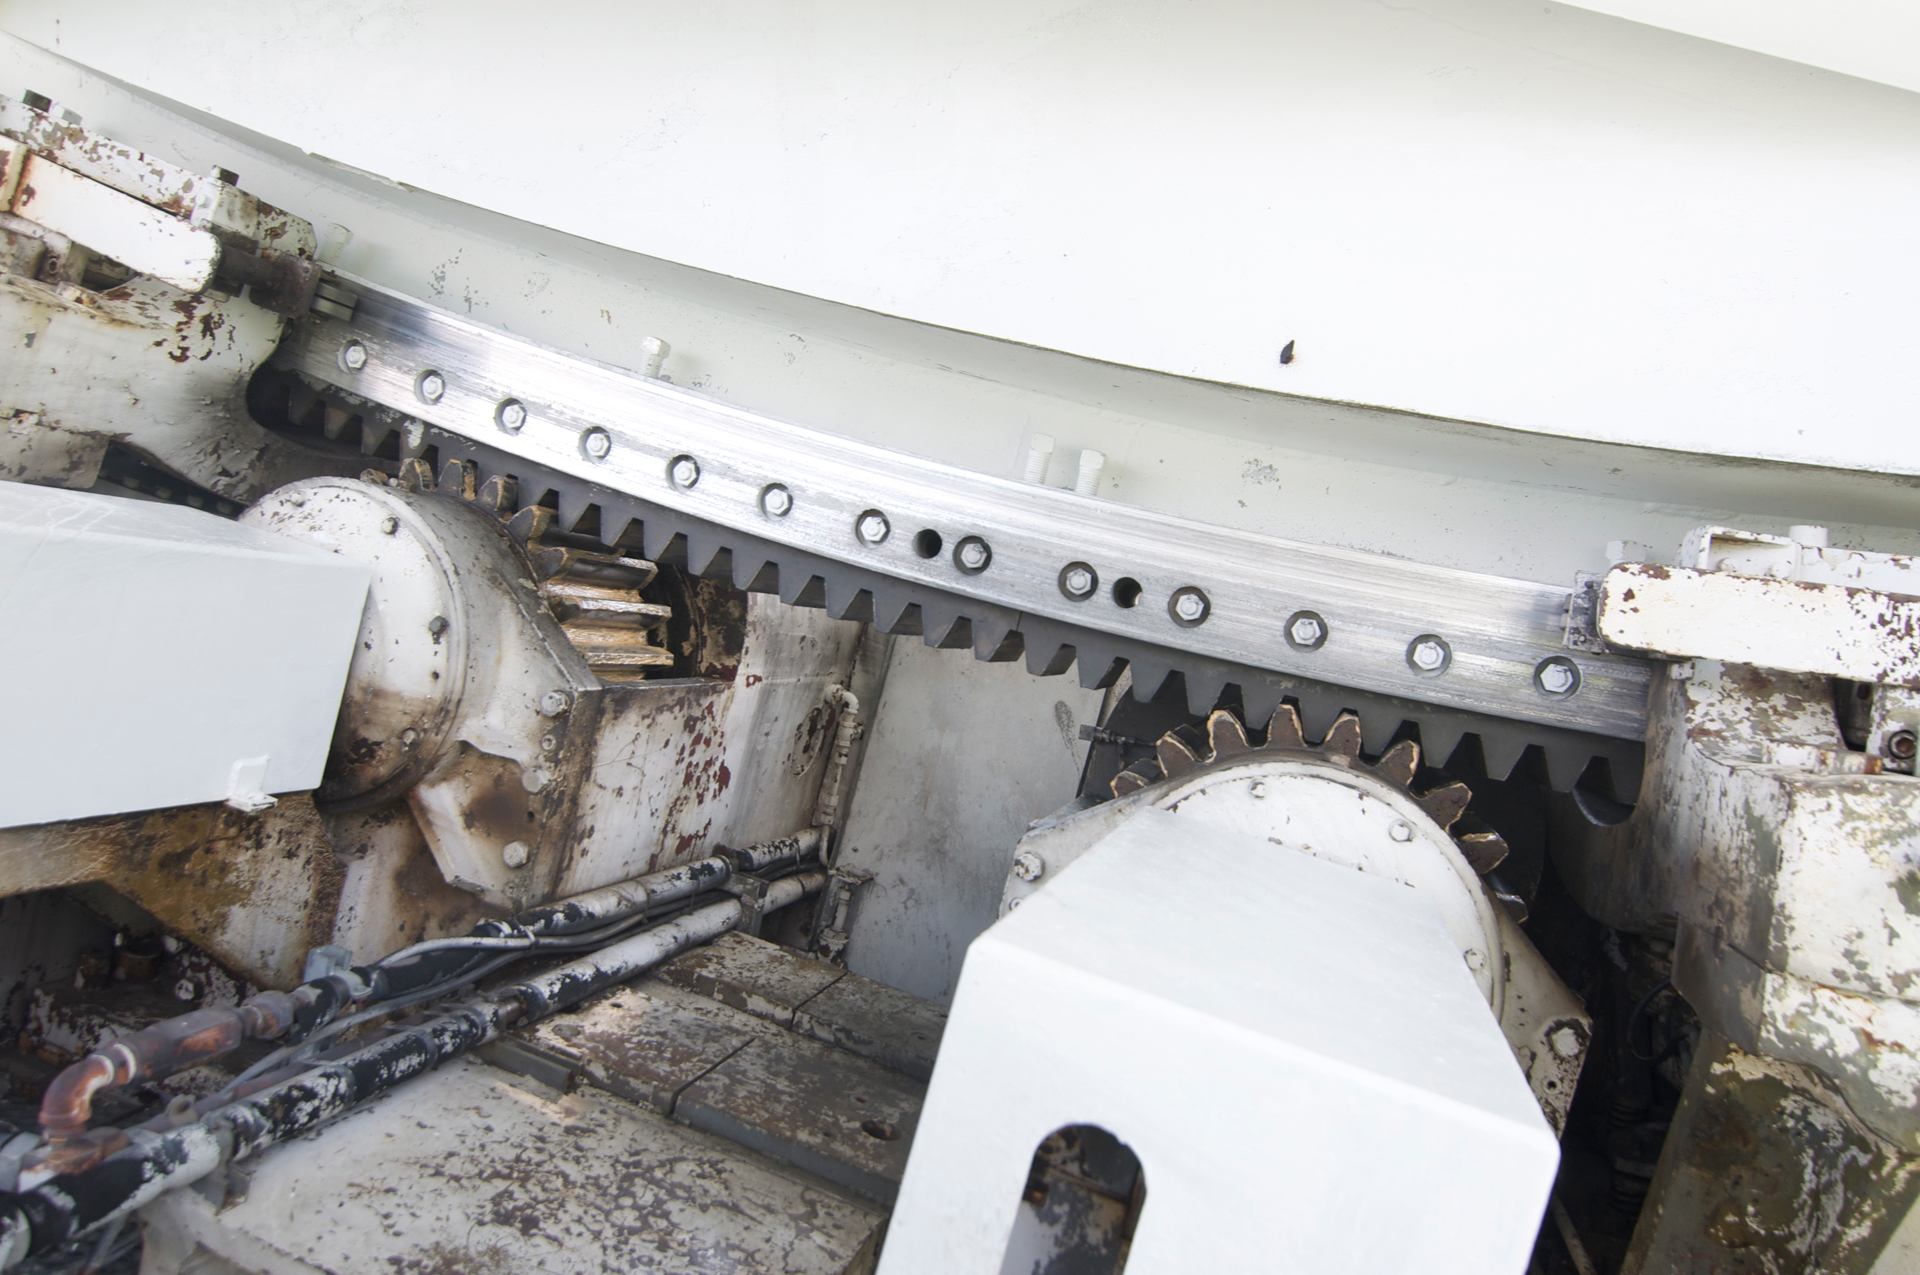

The Teeth of a Beast

To tilt up and down, the 140-foot (43-meter) telescope in Green Bank, West Virginia rides on an enormous toothy gear. The 42-foot diameter gear is bolted to the back of the dish's superstructure. Two brass pinions engage this bull gear. The brake, which you can see to far right, is one of several designed and built by Goodyear Tire and Rubber Company.

Credit: NRAO/AUI/NSF